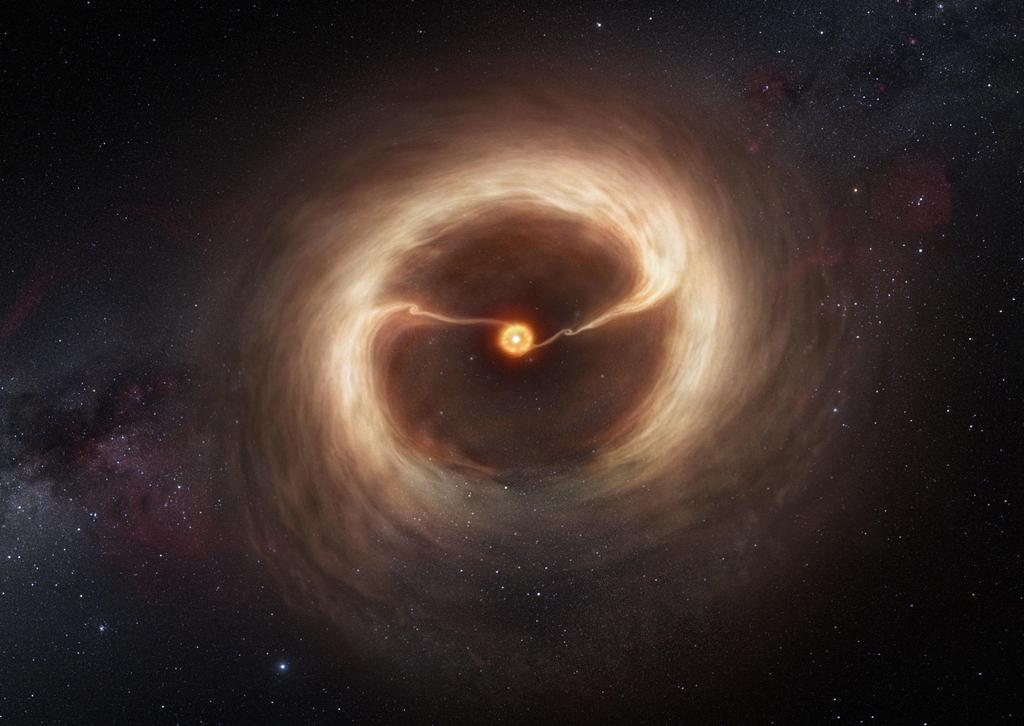

Artist’s impression of the disc and gas streams around HD 142527

This artist’s impression shows the disc of gas and cosmic dust around the young star HD 142527. Astronomers using the Atacama Large Millimeter/submillimeter Array (ALMA) telescope have seen vast streams of gas flowing across the gap in the disc. These are the first direct observations of these streams, which are expected to be created by giant planets guzzling gas as they grow, and which are a key stage in the birth of giant planets.

Credit: ALMA (ESO/NAOJ/NRAO)/M. Kornmesser (ESO)/Nick Risinger (skysurvey.org)